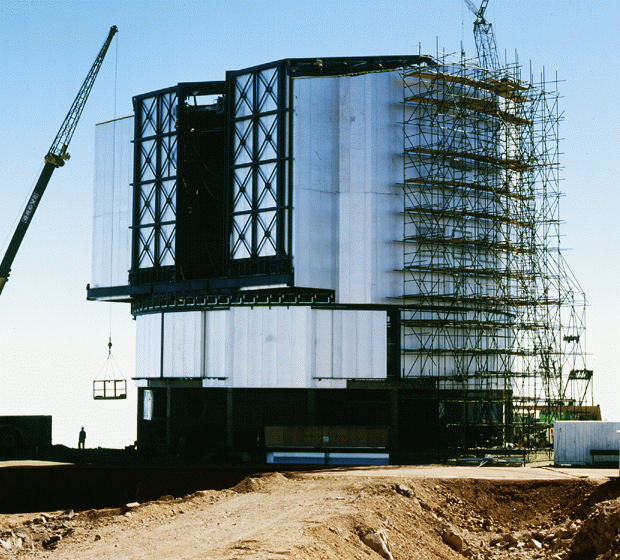

Early construction on VLT

An early photo of construction from Cerro Paranal, the site of the VLT Observatory, showing work on one of the unit telescopes. Photo obtained by Herbert Zodet of the ESO Photo and Video Team on 19 May 1996.

Credit: ESO